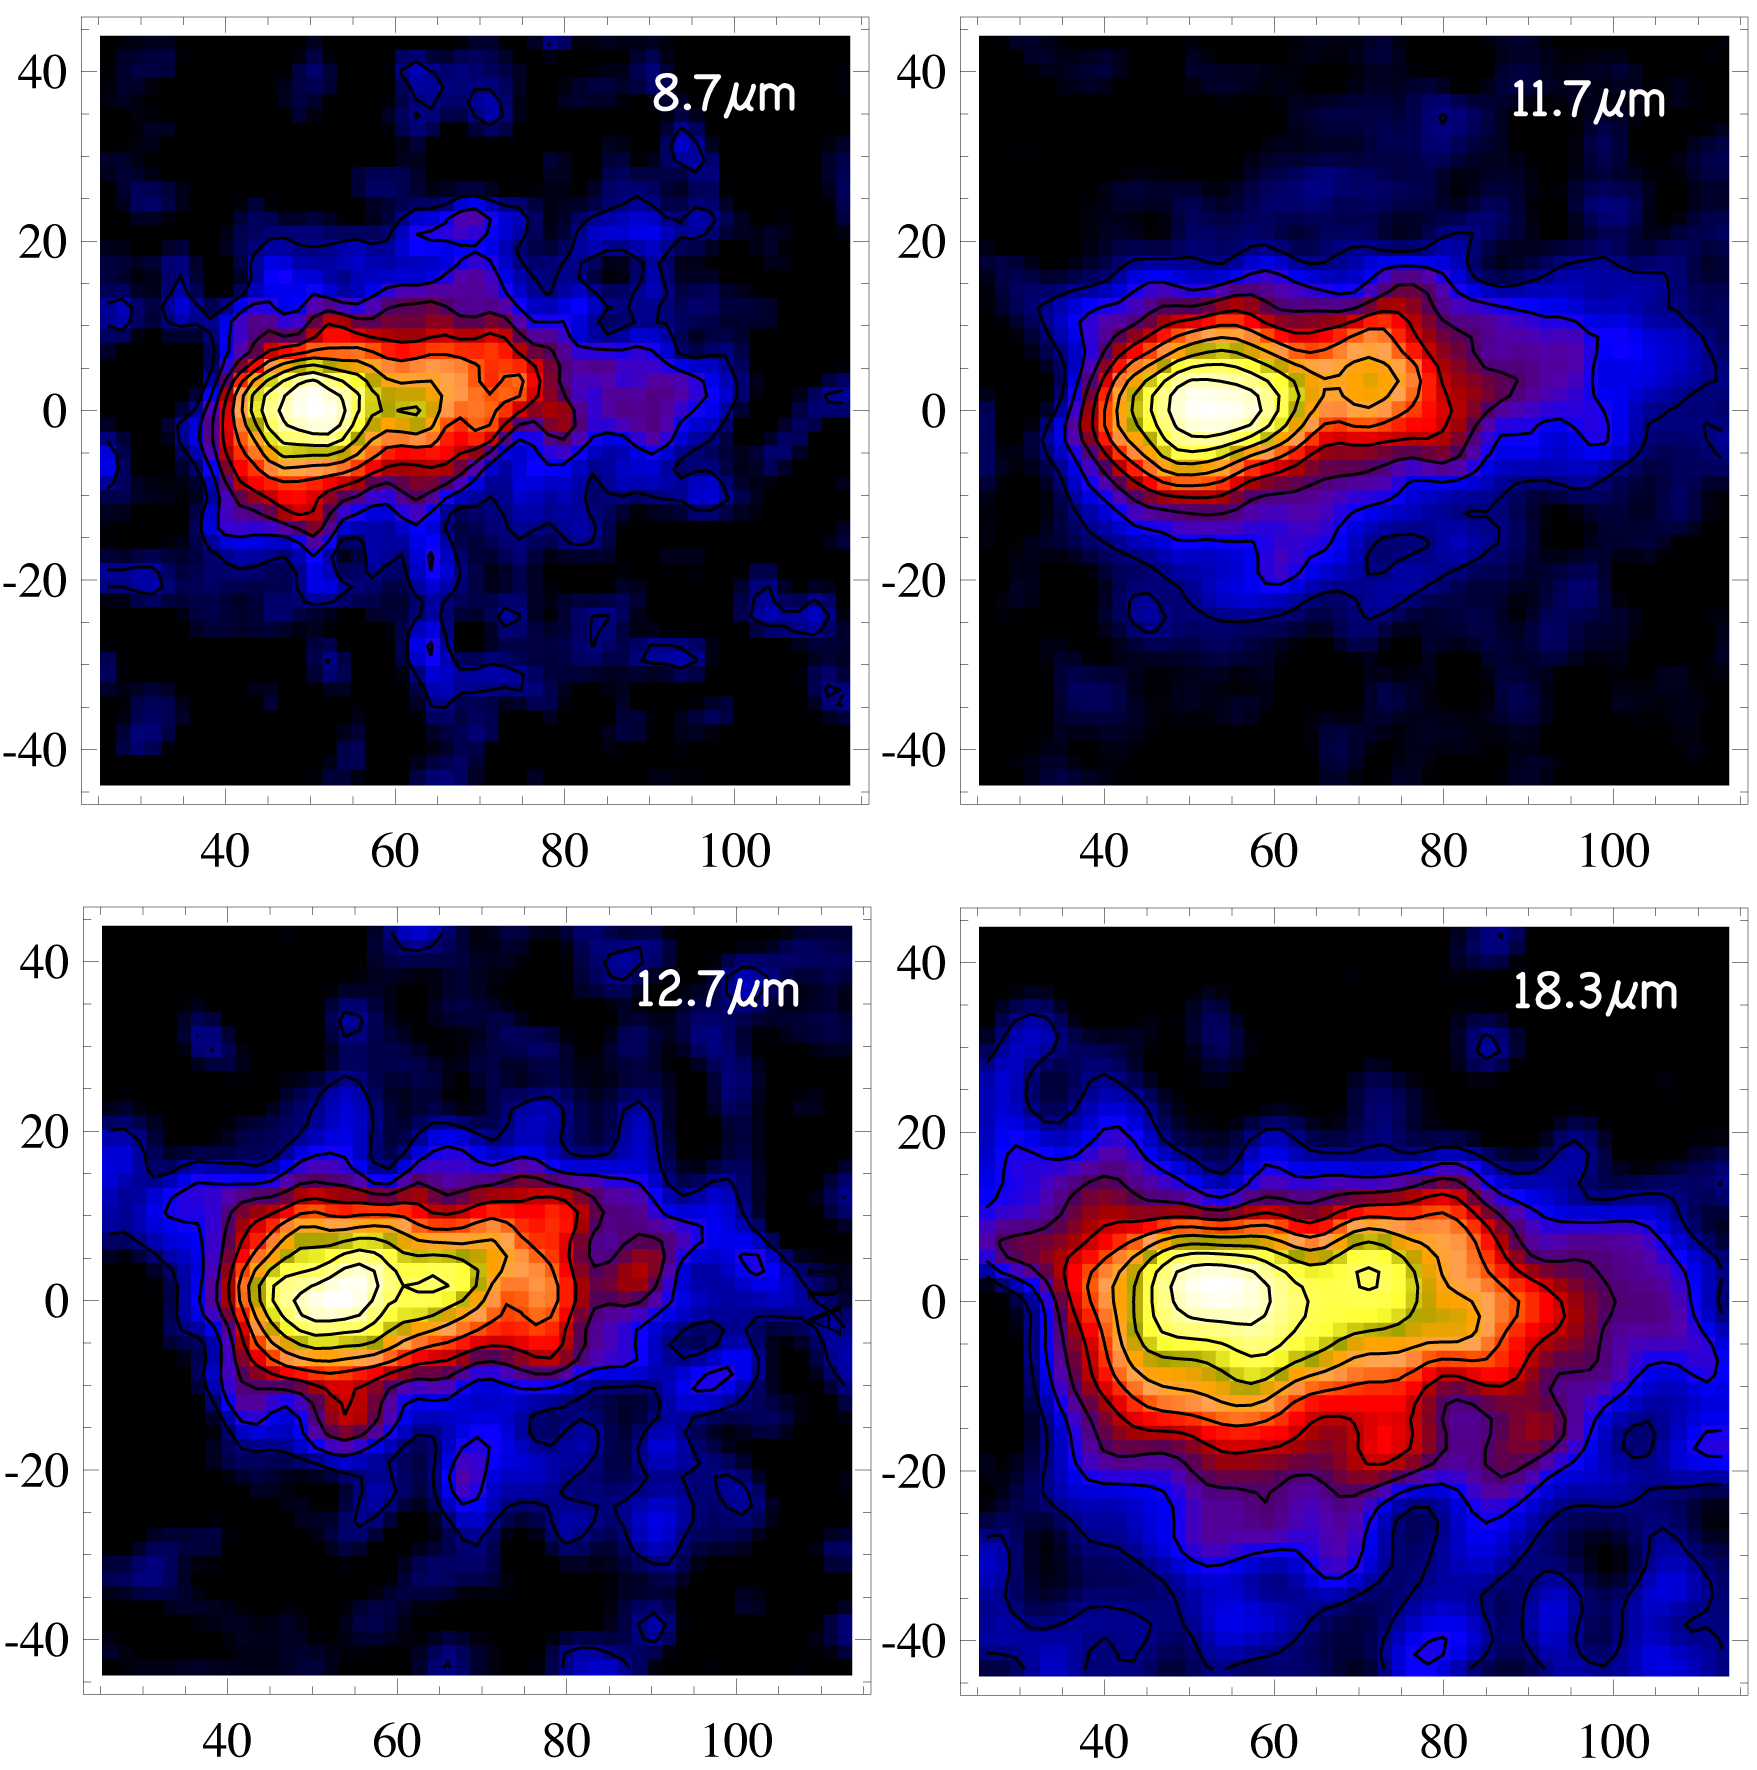

Dusting for Clues: Gemini Discovers Evidence for Colliding Bodies in Planet Forming Disk

Residual emission in the southwest wing of the Beta Pictoris debris disk as detected by T-ReCS on Gemini South. These data are centered on the southwest region of the disk where the hypothetical collision is thought to have occurred. The data may also reveal the flow of dust as it is blown out of the system by the star’s radiation. The detection of emission like this indicates that many small dust grains still remain in the clump and the collision likely occurred sometime in the last one hundred years. All scales are in Astronomical Units (AU) from the central star. For comparison, our solar system is ~40 AU in radius.

Credit: Gemini Observatory